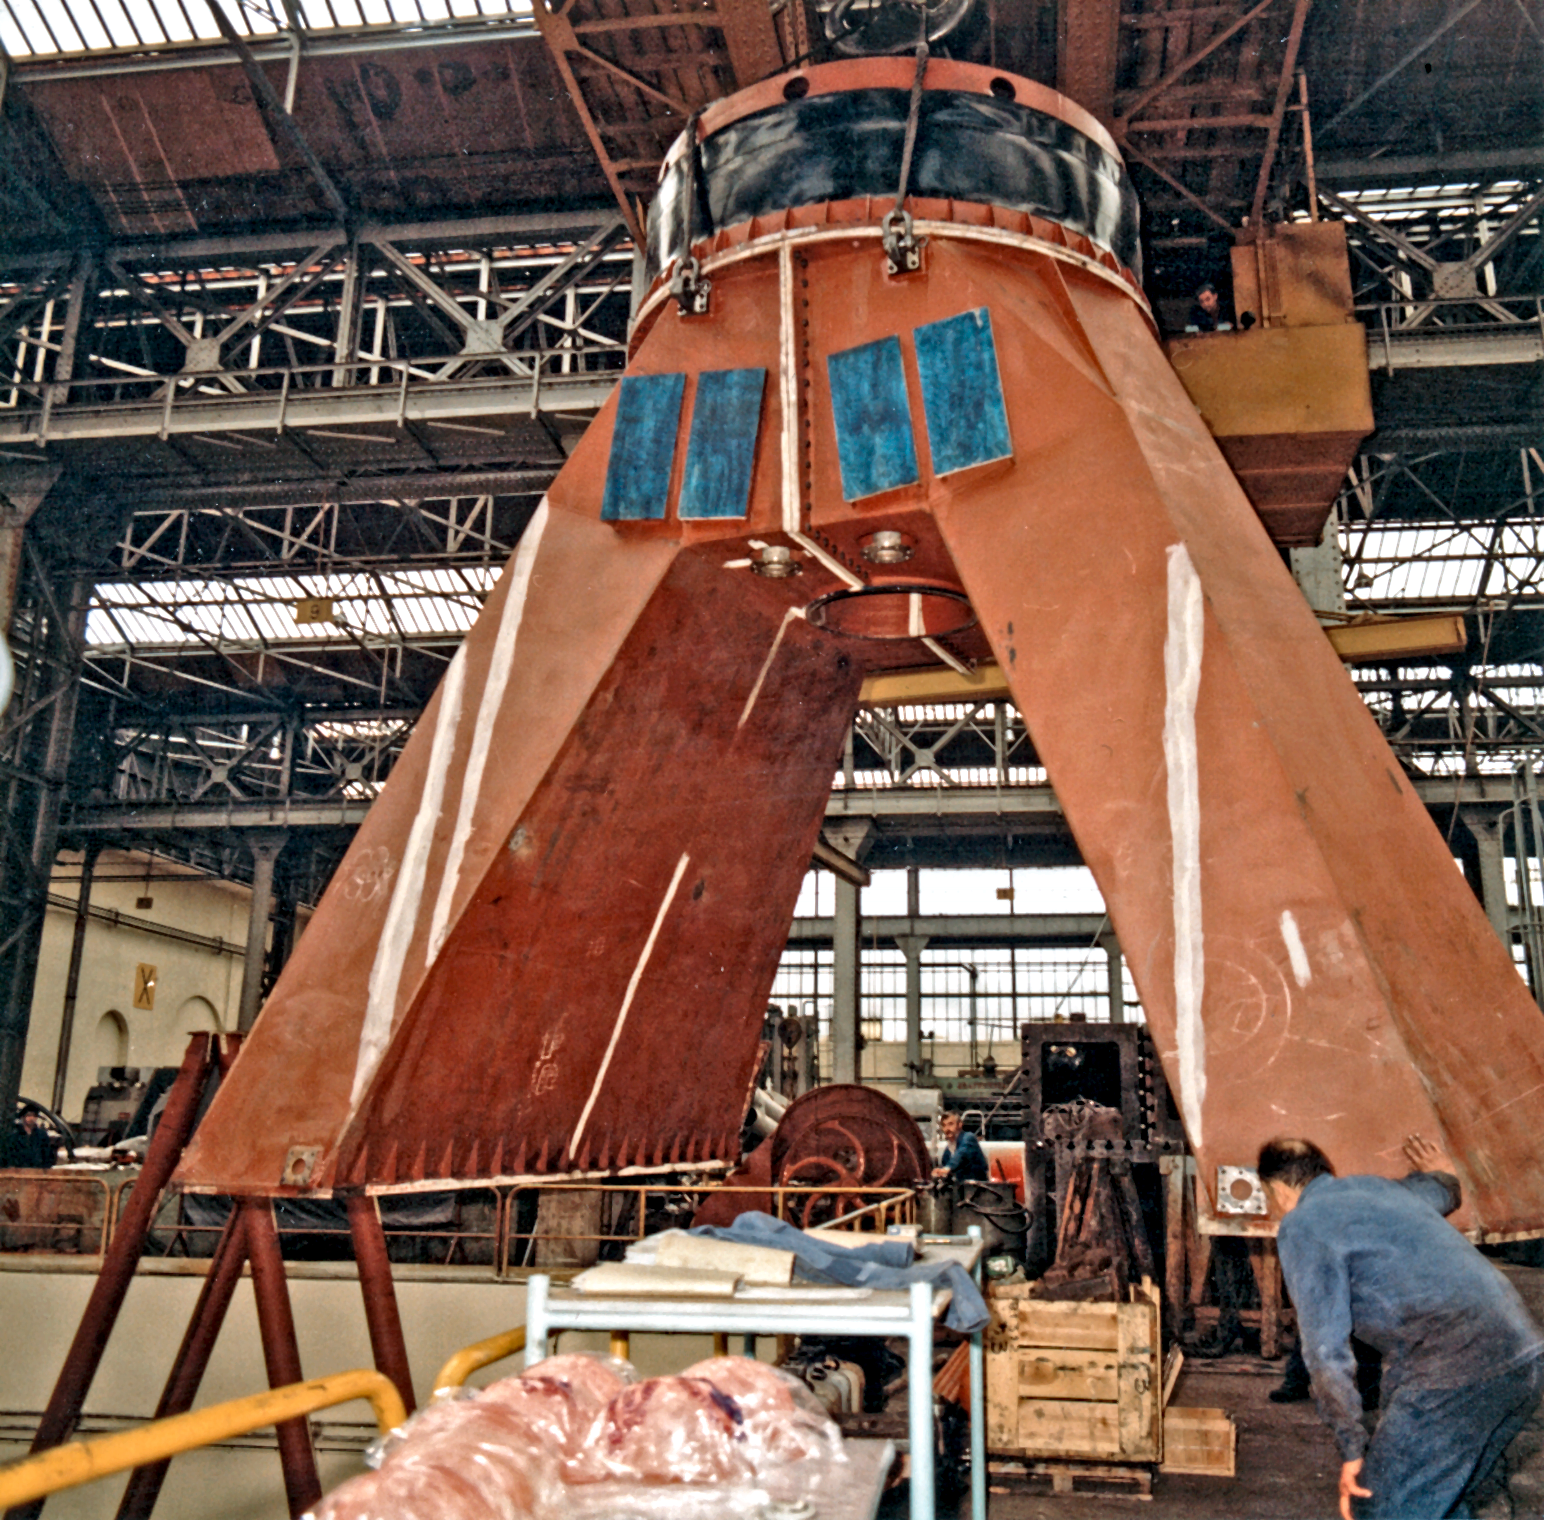

ESO Vitacura offices in 1969

This is a part of the huge "horse-shoe mount" holding the 3.6-m telescope. Creusot-Loire, St Chammond, France.

Credit: ESO